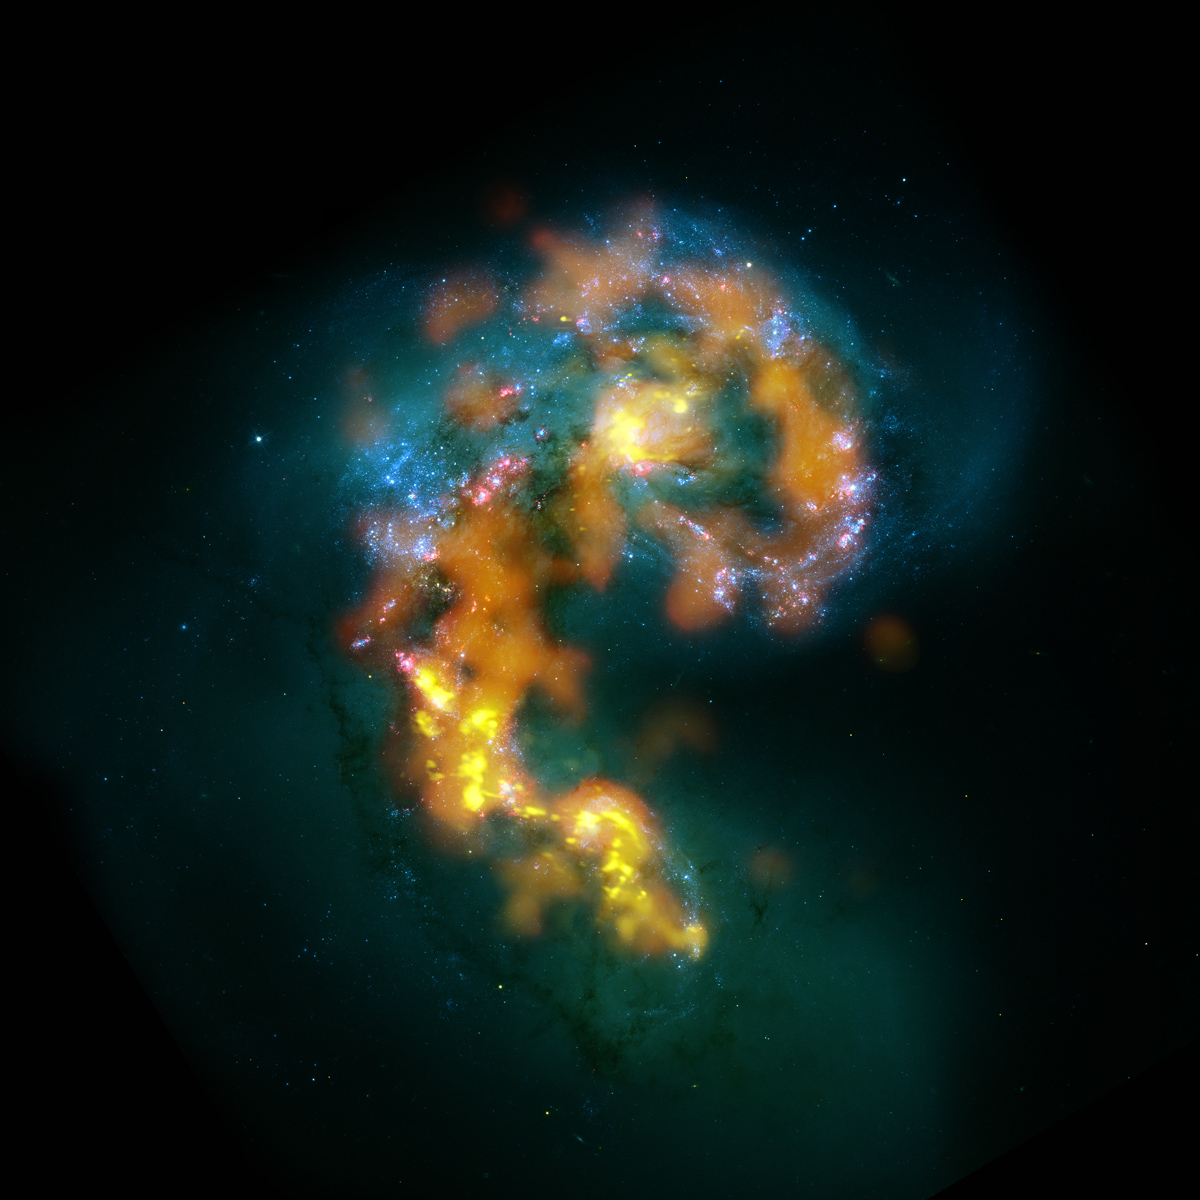

Antennae Galaxy

Shining in white-blue is the generation of super bright, hot stars that formed when the denser centers of the two spirals first collided. The latest stars to light up are ionizing their gas shrouds, making the hydrogen glow bright pink around them. (Optical images from HST ACS/WFC

Credit: (NRAO/AUI/NSF); ALMA (ESO/NAOJ/NRAO); HST (NASA, ESA, and B. Whitmore (STScI))